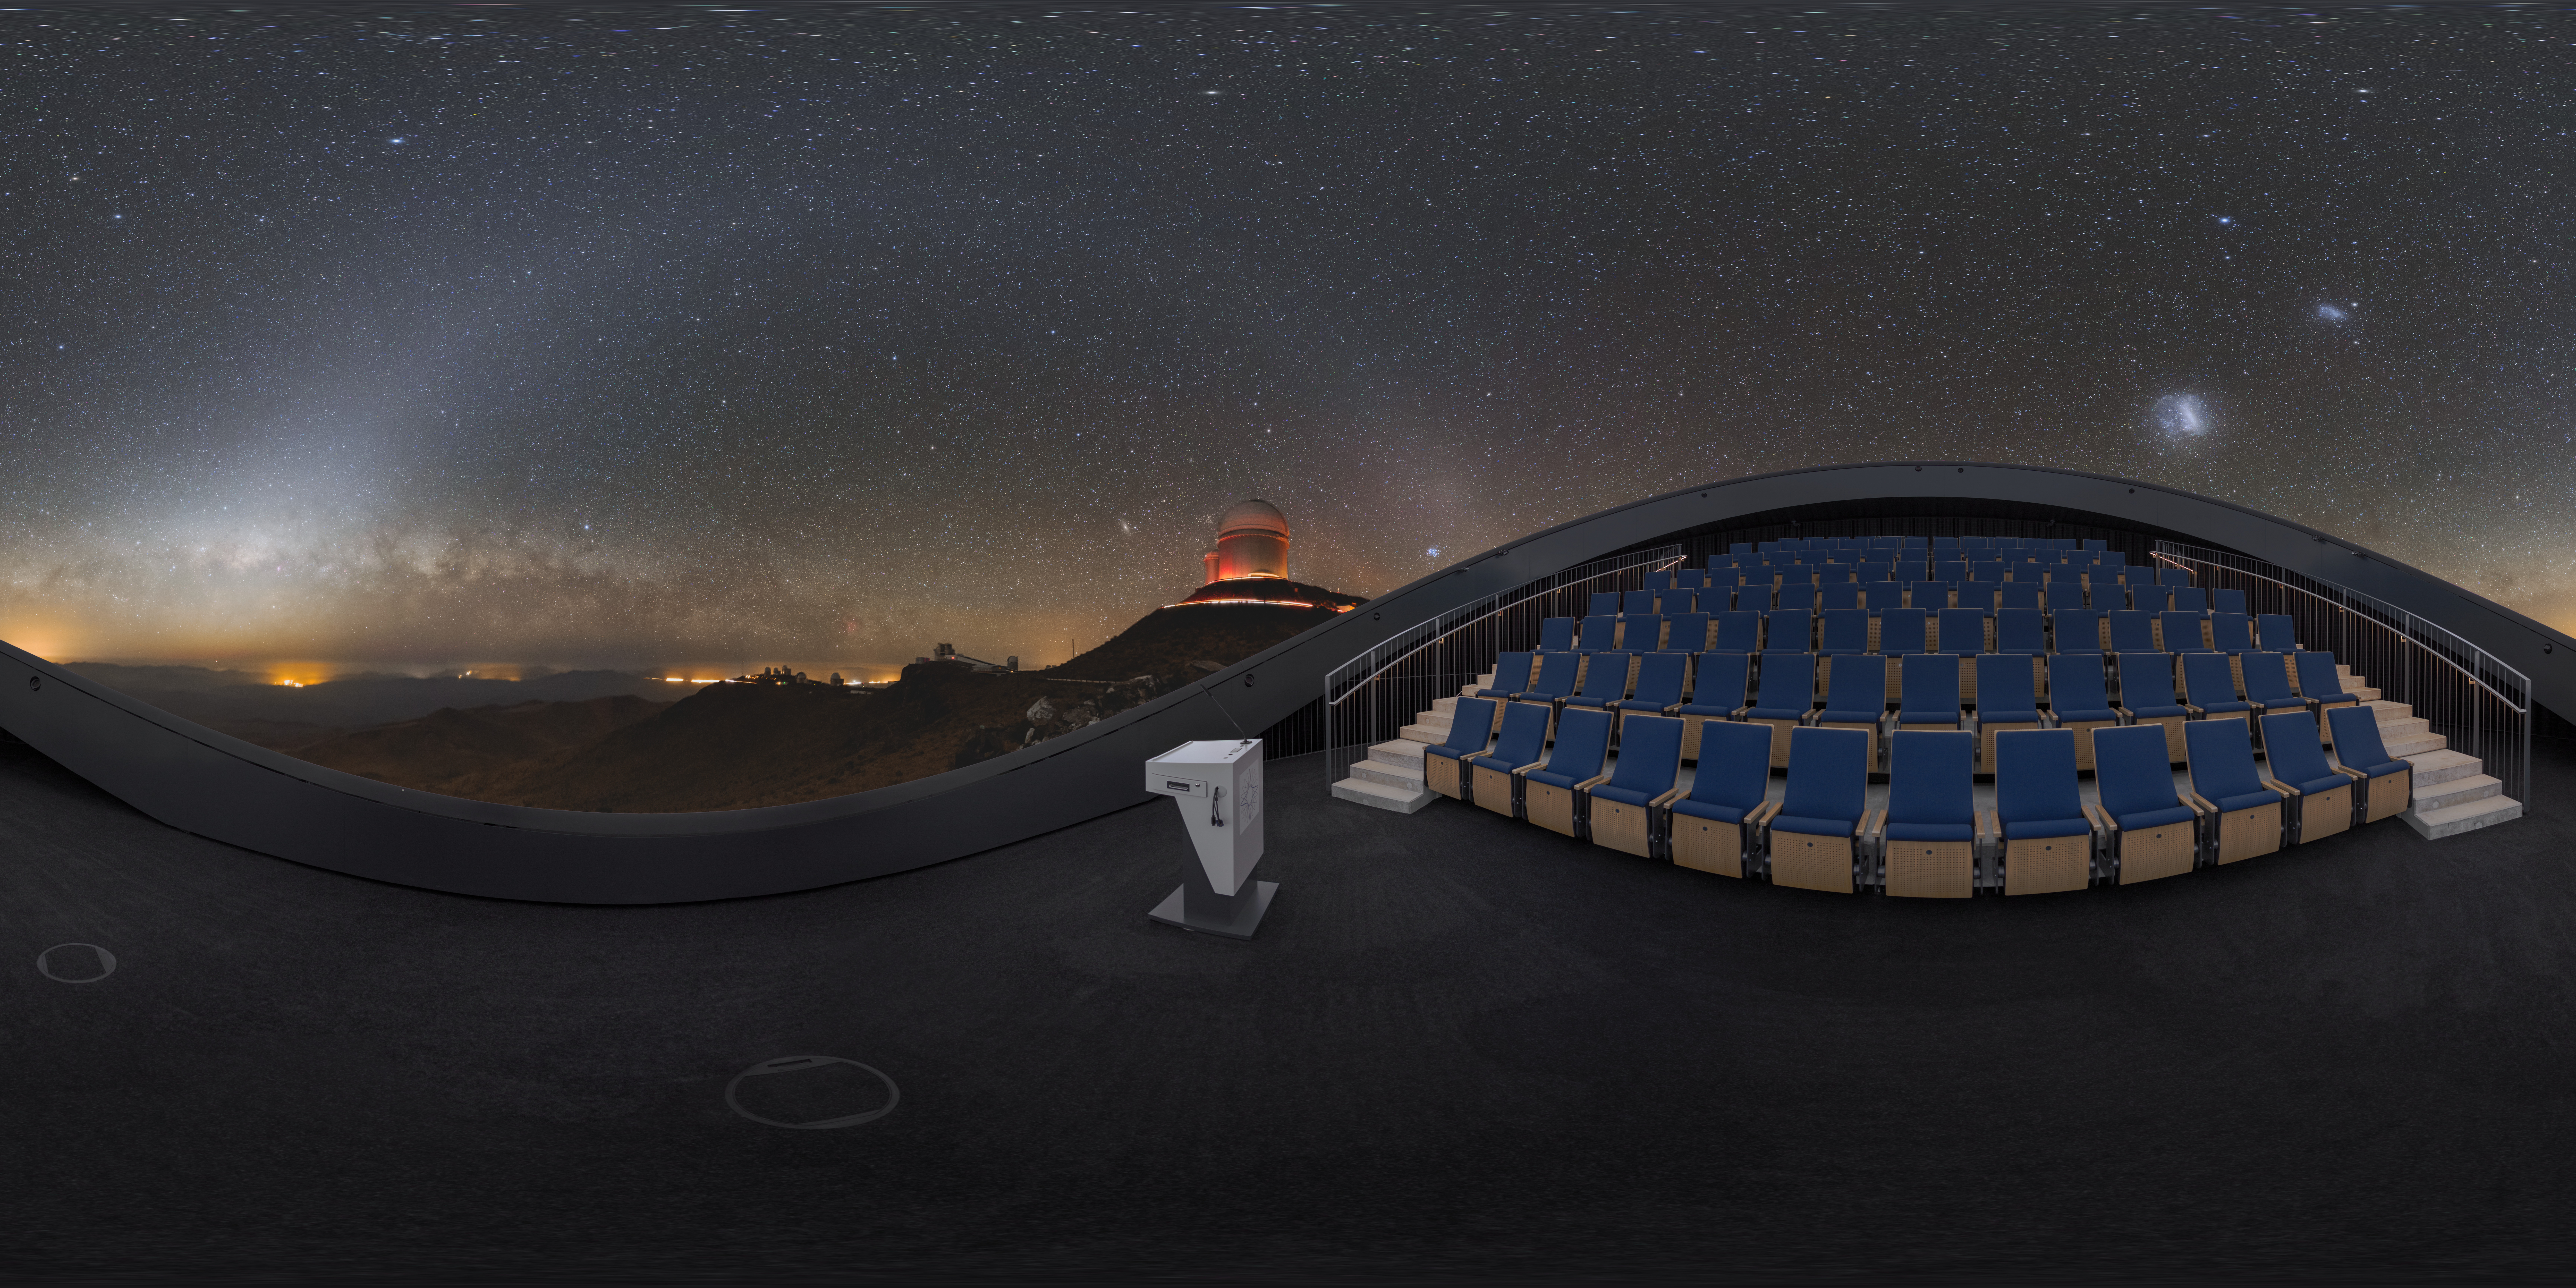

La Silla covers the Planetarium

This 360 degree panorama shows the state-of-the-art digital planetarium in the ESO Supernova Planetarium & Visitor Centre's. A view of the observatory at La Silla can be seen arching over the planetarium seats in breath-taking clarity.

The dome can seat up to 109 visitors, has an inclination of 25 degrees, and gives you the experience of not only watching a show, but also of being in the middle of the action in the Universe. This, combined with the most up-to-date programmes for our planetarium shows, creates a stunning experience that completely immerses you in space.

Credit: ESO/P. Horálek